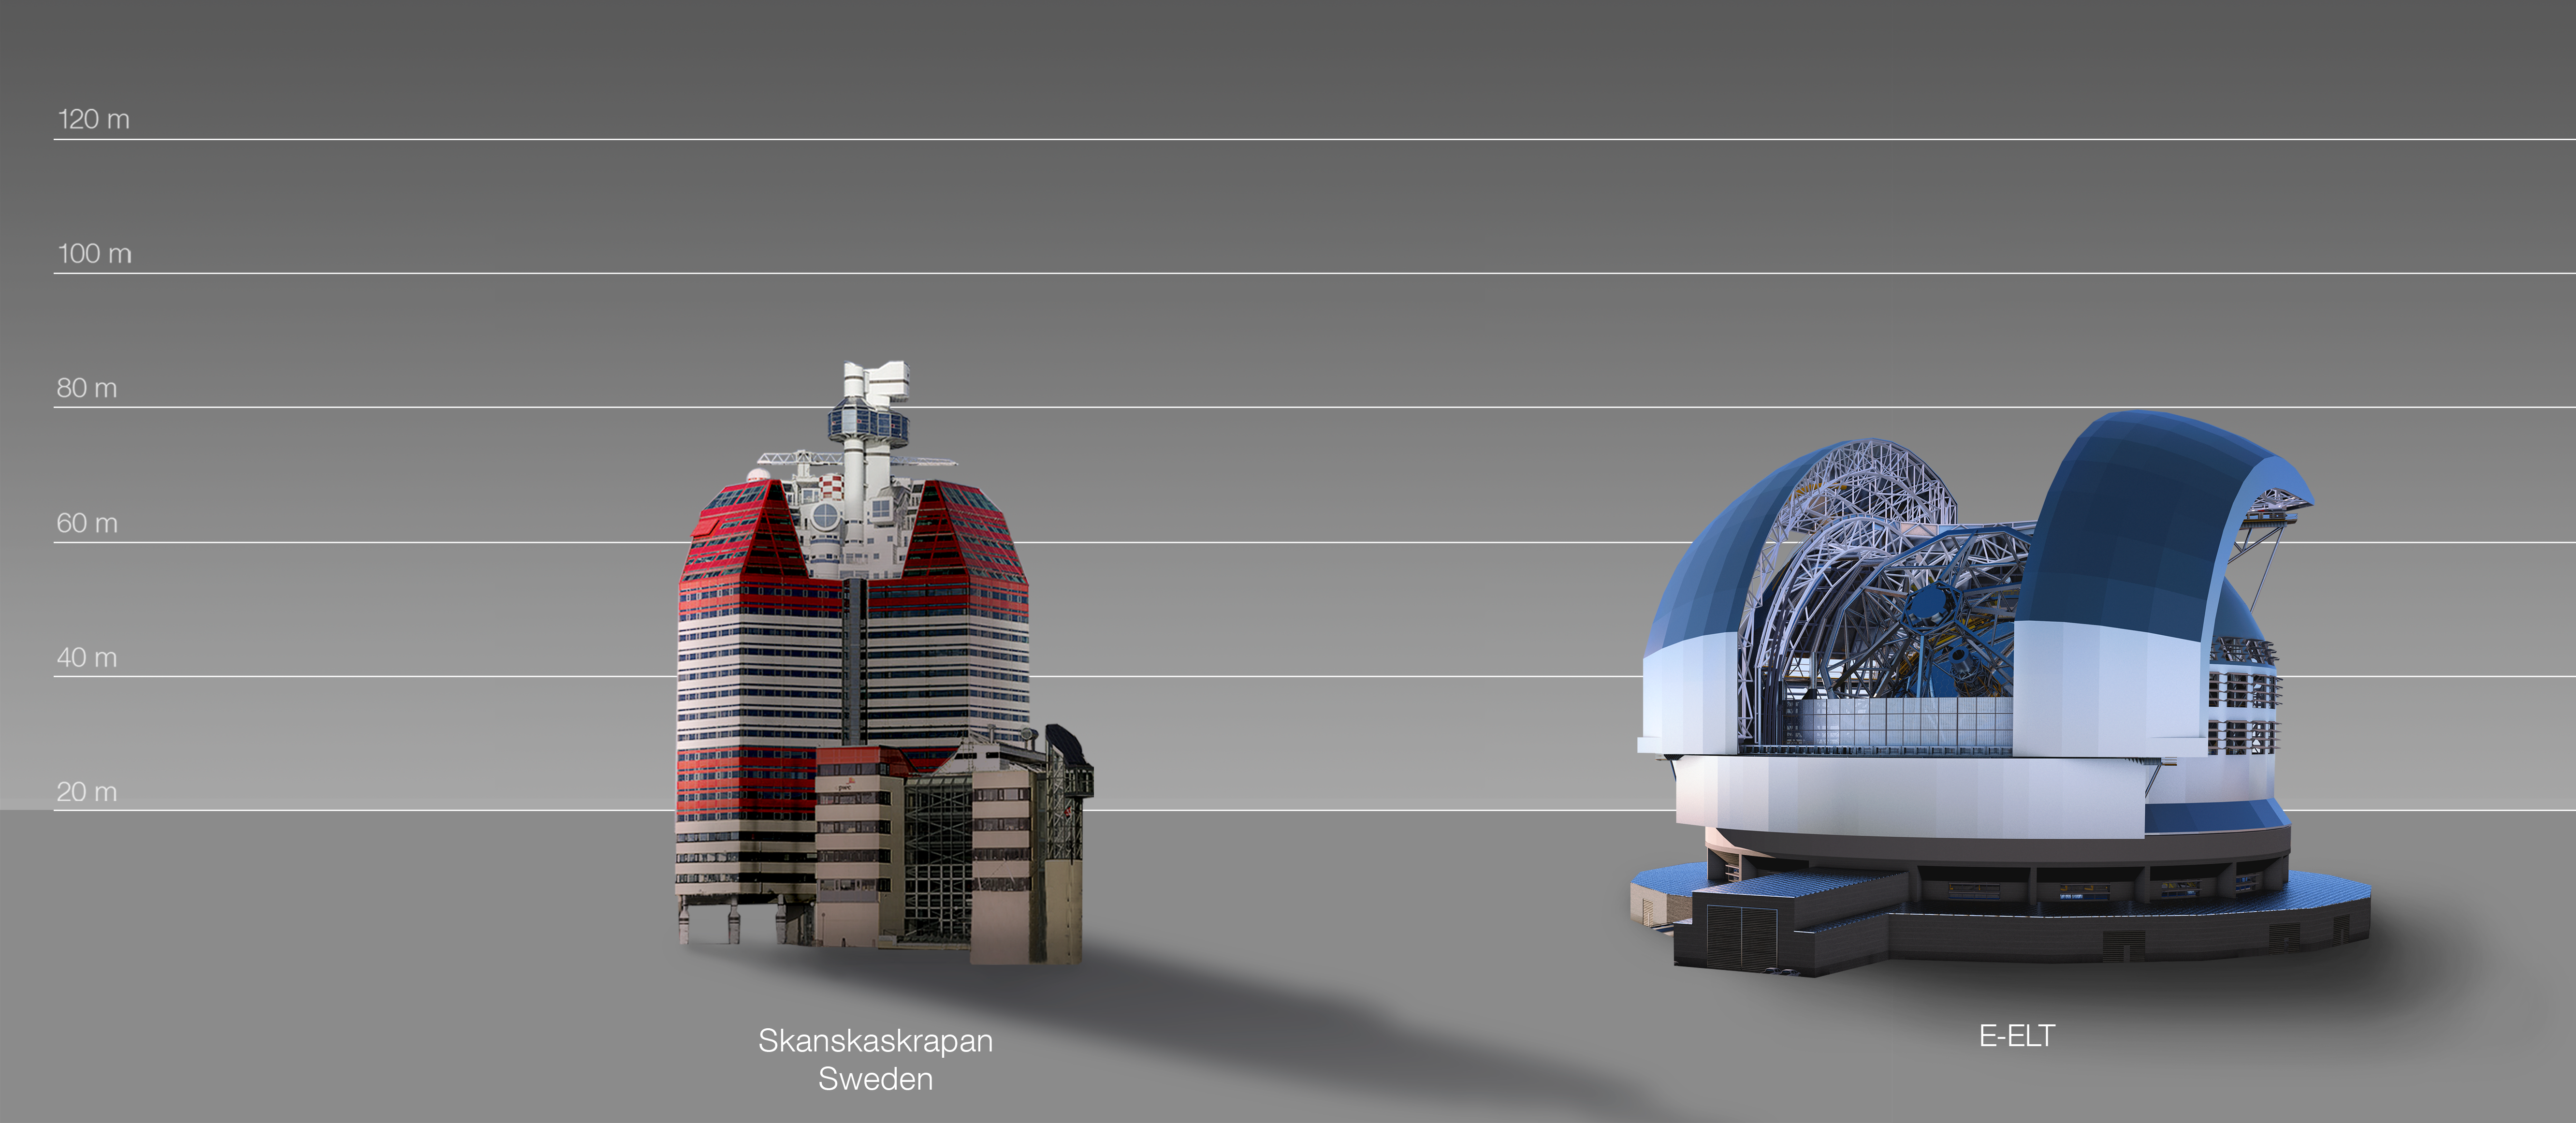

The ELT compared to the Lilla Bommen building, Gothenburg, Sweden

This artist's impression compares the ELT to the Lilla Bommen building, Gothenburg, Sweden.

The design for the ELT shown here was published in 2016. (eso1617)

Credit: ESO